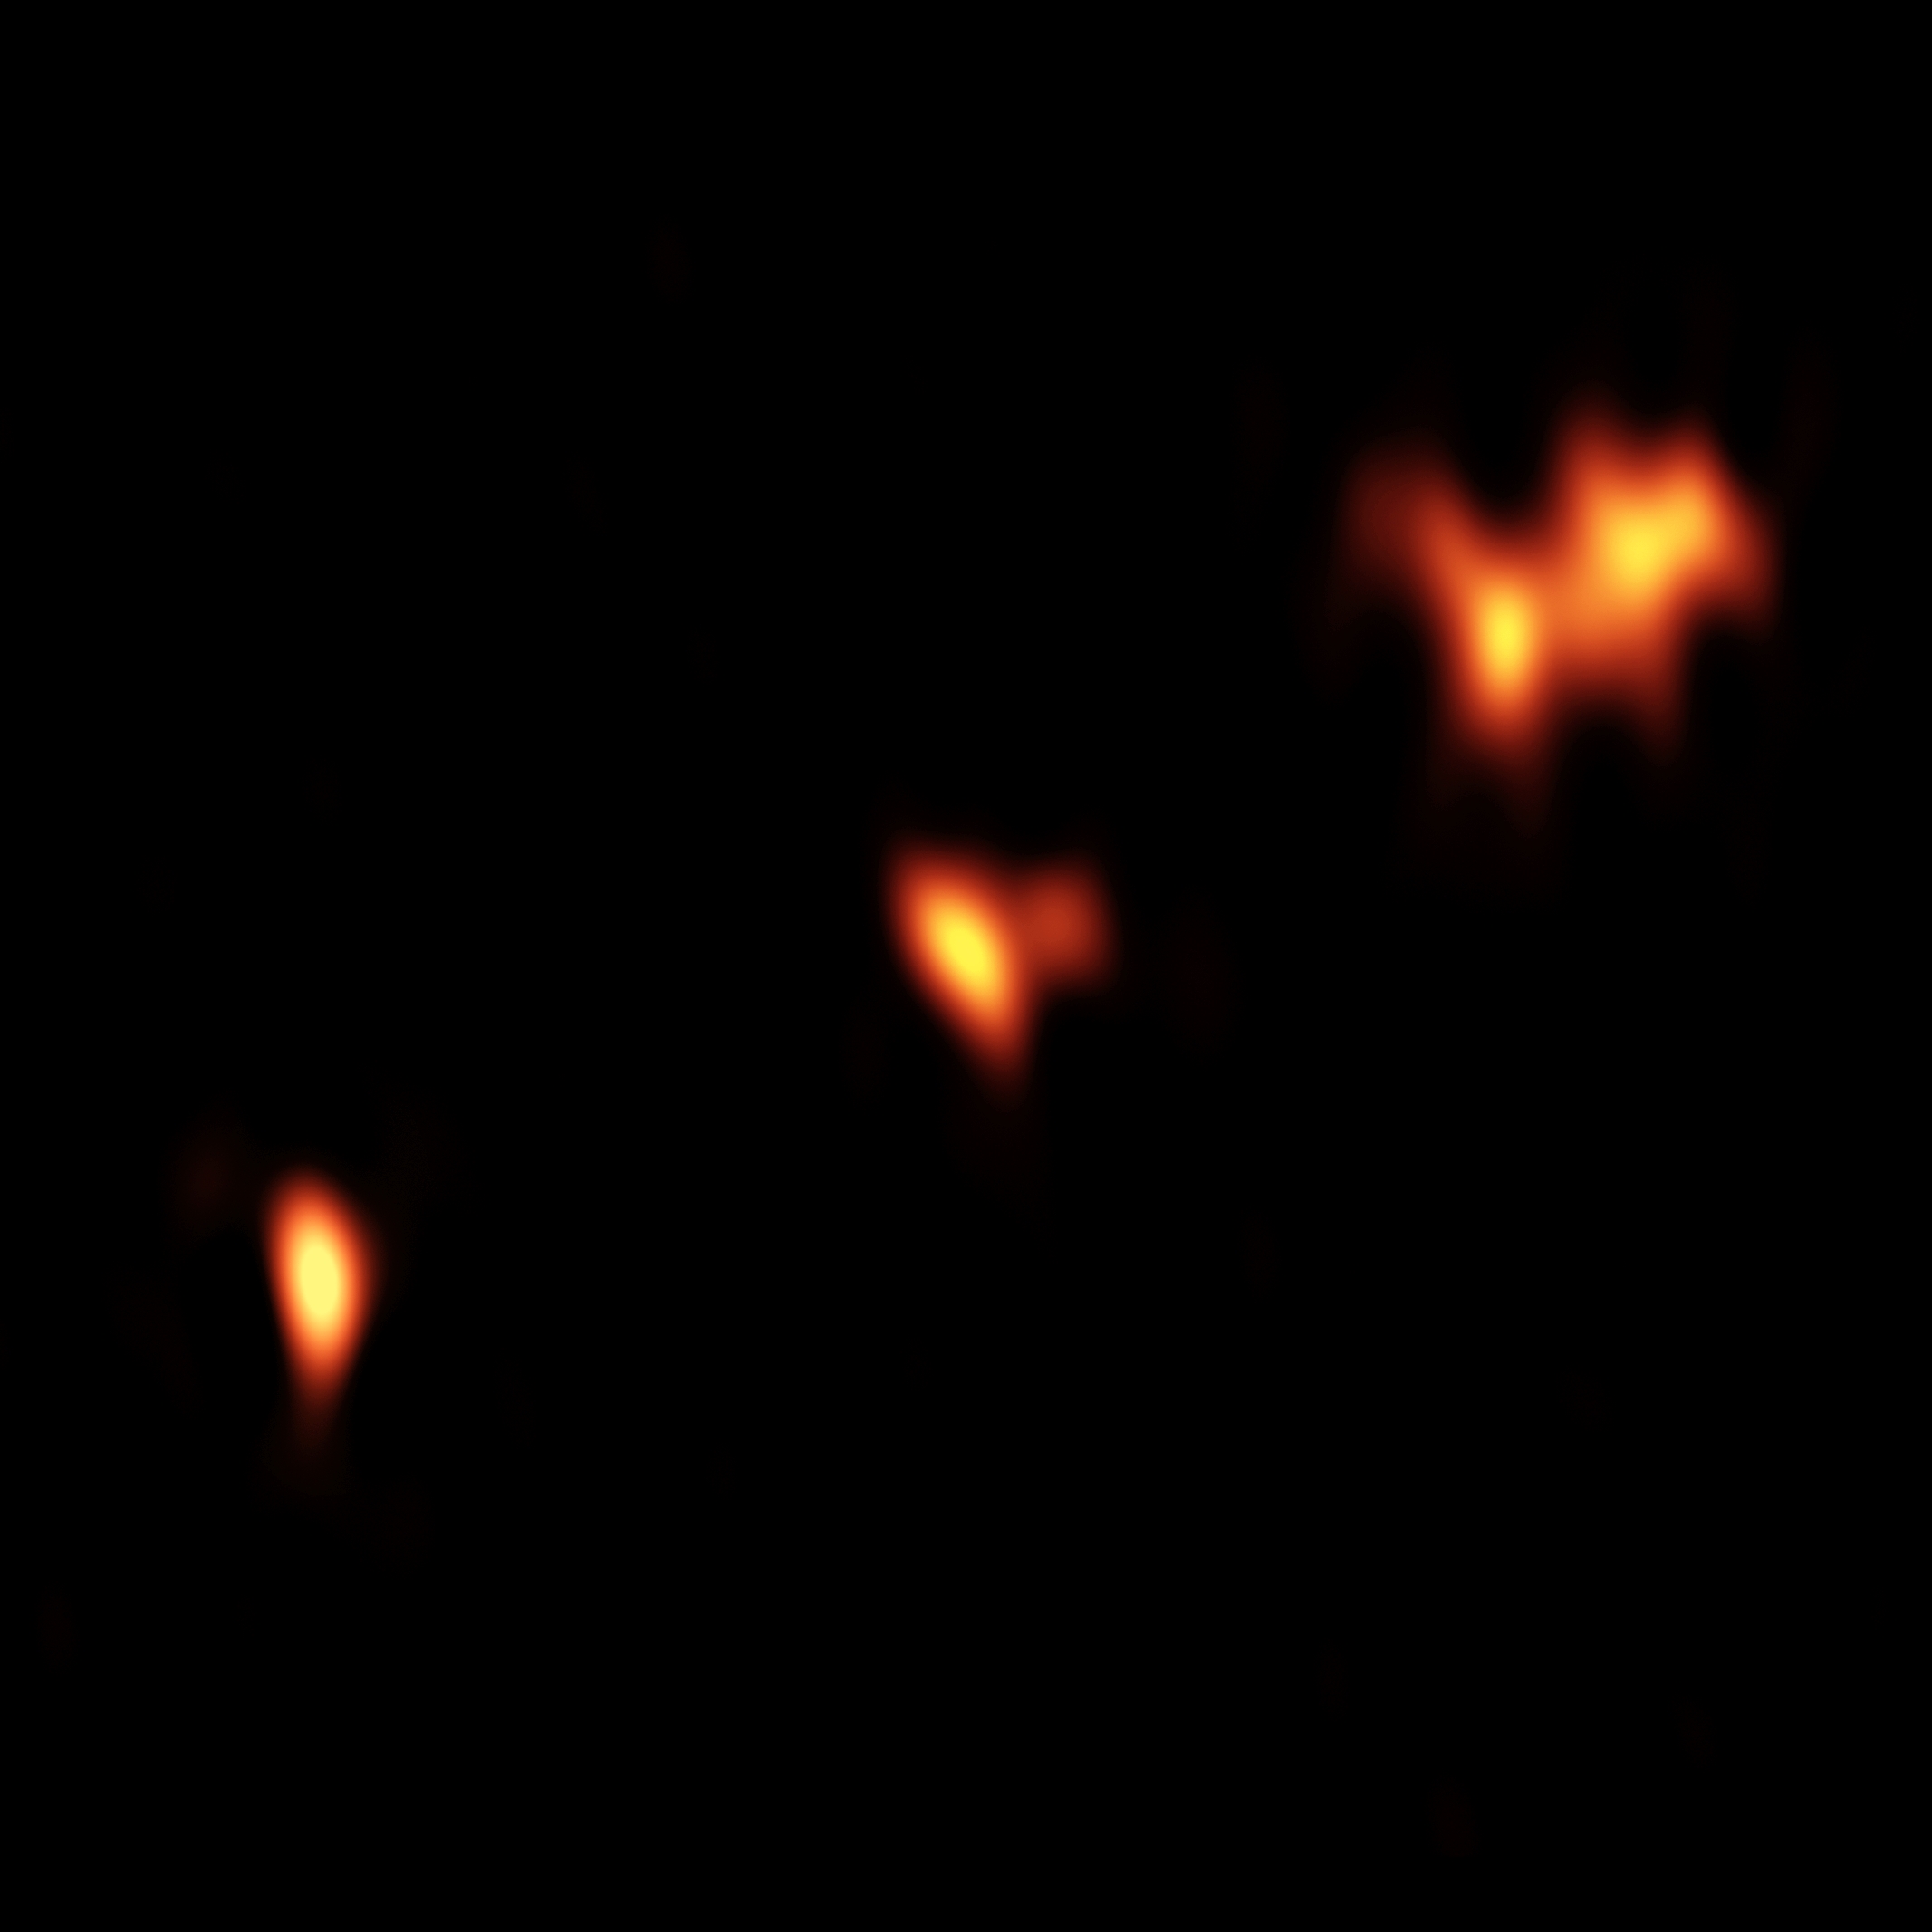

Distant Quasar Providing Clues to Early-Universe Conditions

VLBA image of the quasar P352–15, at a distance of nearly 13 billion light-years from Earth. Three main components of the object are seen, with two of them showing further substructure.

Credit: B. Saxton (NRAO/AUI/NSF)